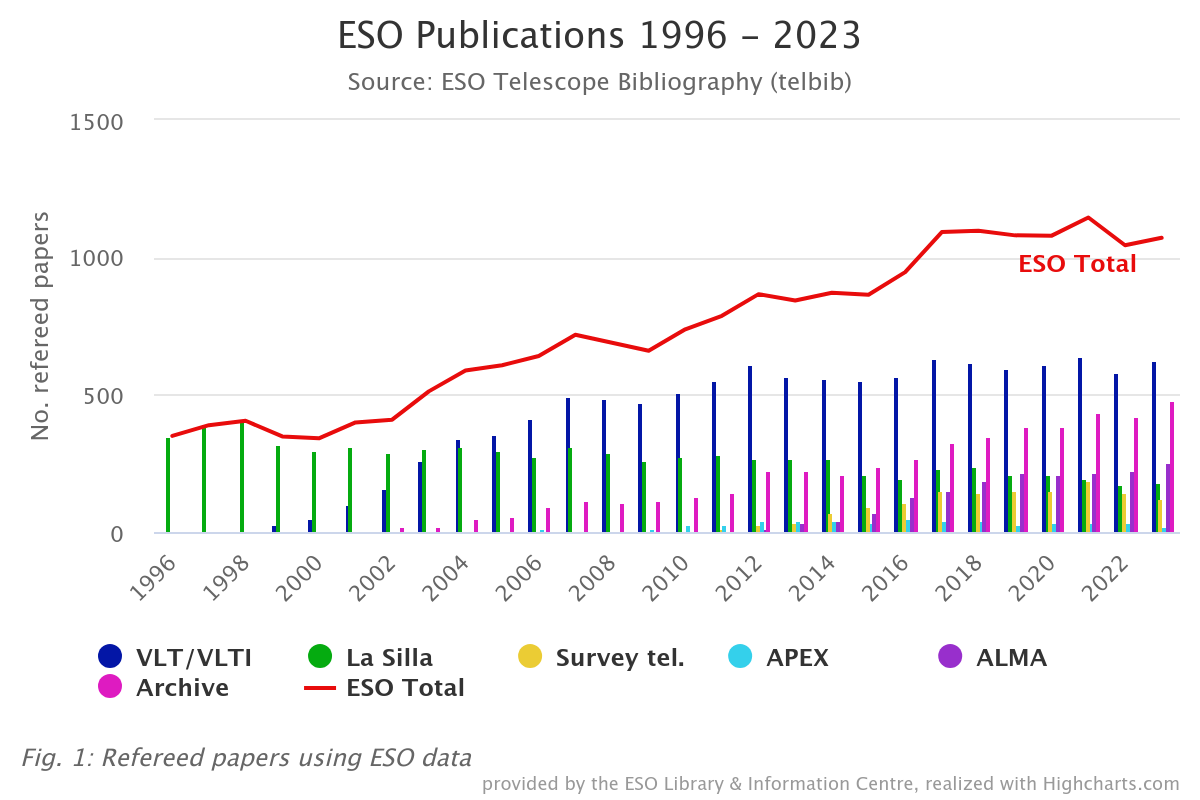

Number of papers published based on data obtained at ESO observatories (1996–2023)

The number of refereed papers published based on data from ESO observatories, including those in which ESO is a partner, and archival data from 1996 to 2023. These numbers are from the ESO Telescope Bibliography, telbib.

Credit: ESO